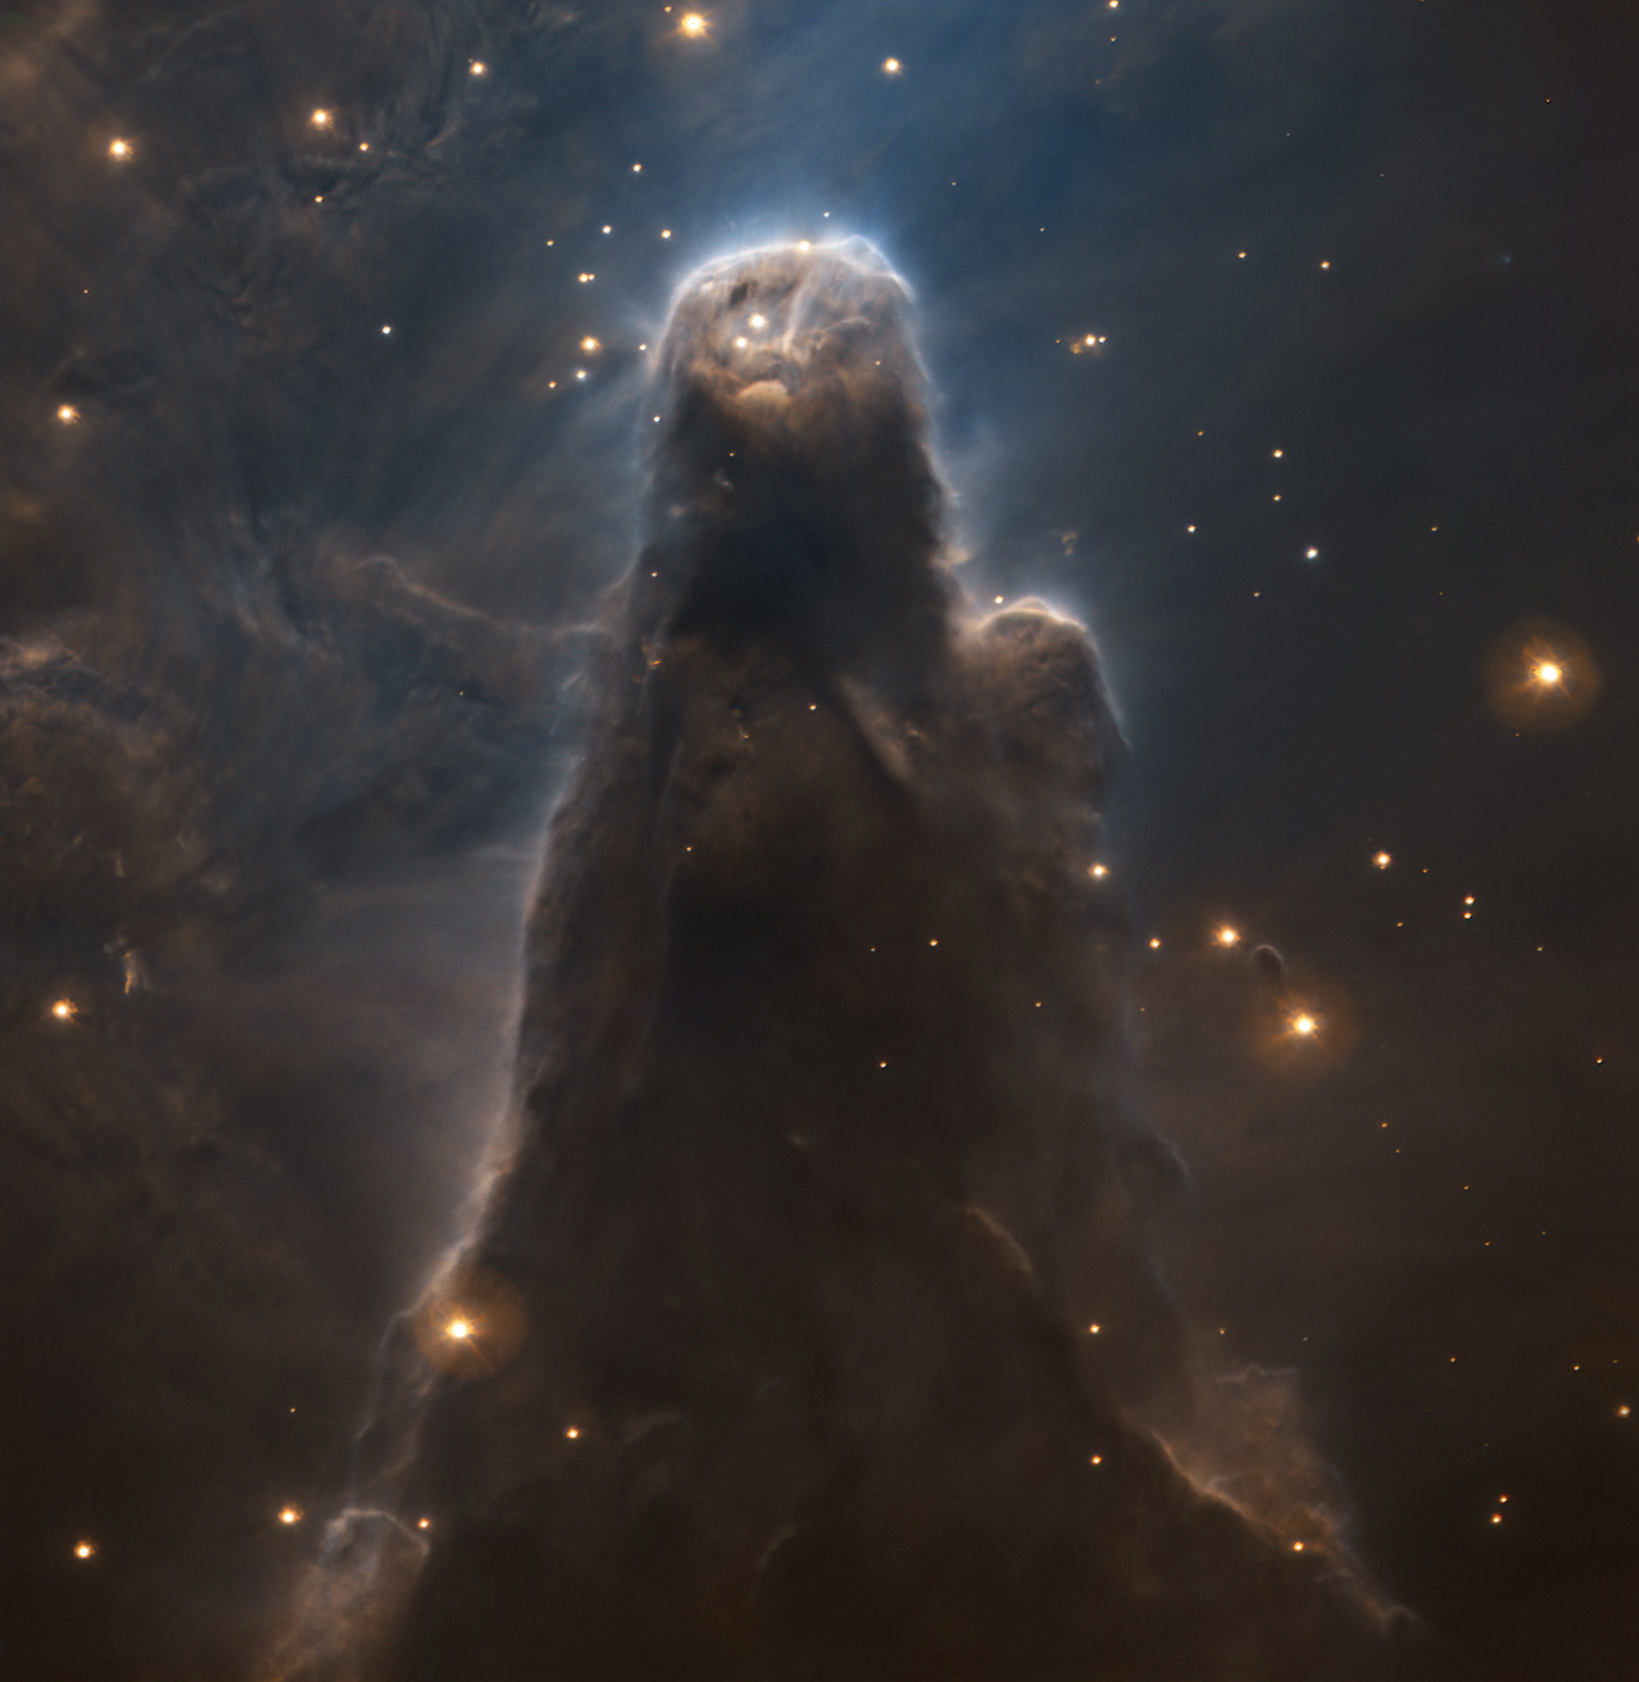

ESO’s 60th anniversary image: the Cone Nebula as seen by the VLT

The Cone Nebula is part of a star-forming region of space, NGC 2264, about 2500 light-years away. Its pillar-like appearance is a perfect example of the shapes that can develop in giant clouds of cold molecular gas and dust, known for creating new stars. This dramatic new view of the nebula was captured with the FOcal Reducer and low dispersion Spectrograph 2 (FORS2) instrument on ESO’s Very Large Telescope (VLT), and released on the occasion of ESO’s 60th anniversary.

Credit: ESO